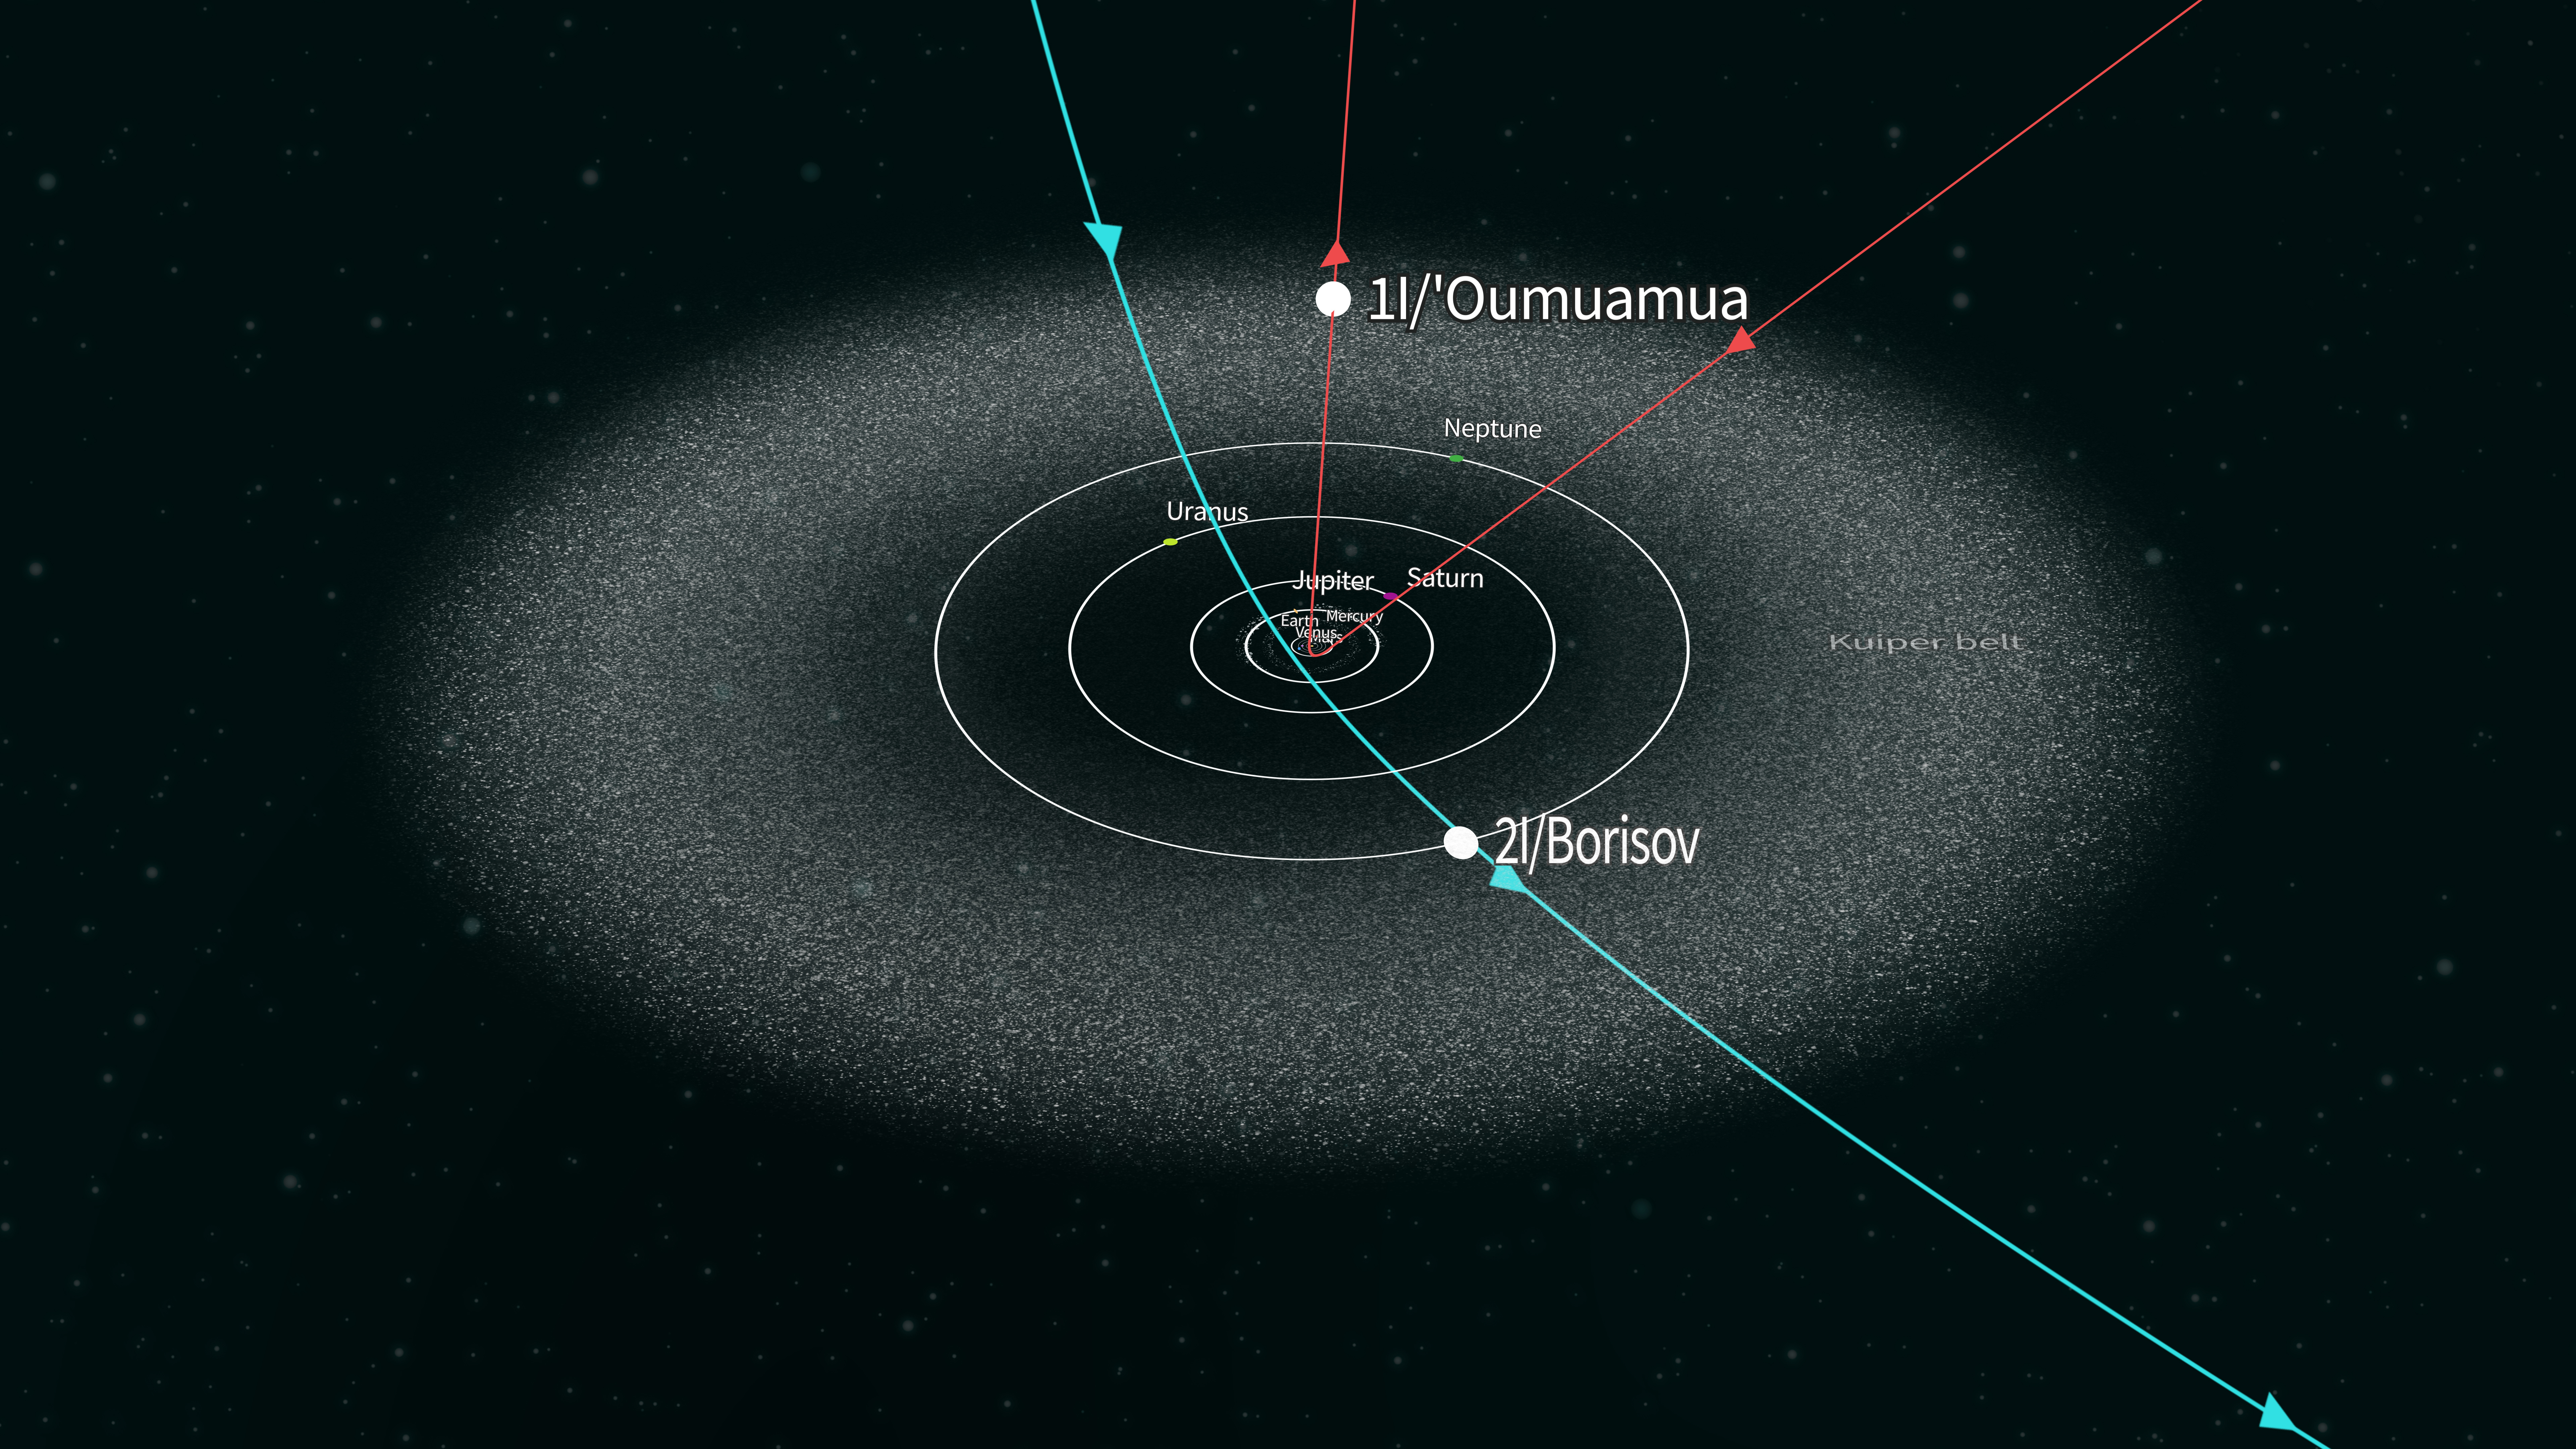

Confirmed Interstellar Object Paths

This illustration shows the paths through our Solar System of the two confirmed interstellar objects, Oumuamua in 2017 (formally known as 1I/2017 U1), discovered in 2017, and the comet 2I/Borisov, discovered in 2019. The paths of these objects are markedly different than the orbits of objects in our Solar System, making them easy to differentiate as interstellar objects. Rubin Observatory and the Legacy Survey of Space and Time will provide data that enables scientists to identify many interstellar objects early in the survey.

Credit: Rubin Observatory/NSF/AURA/J. Pinto